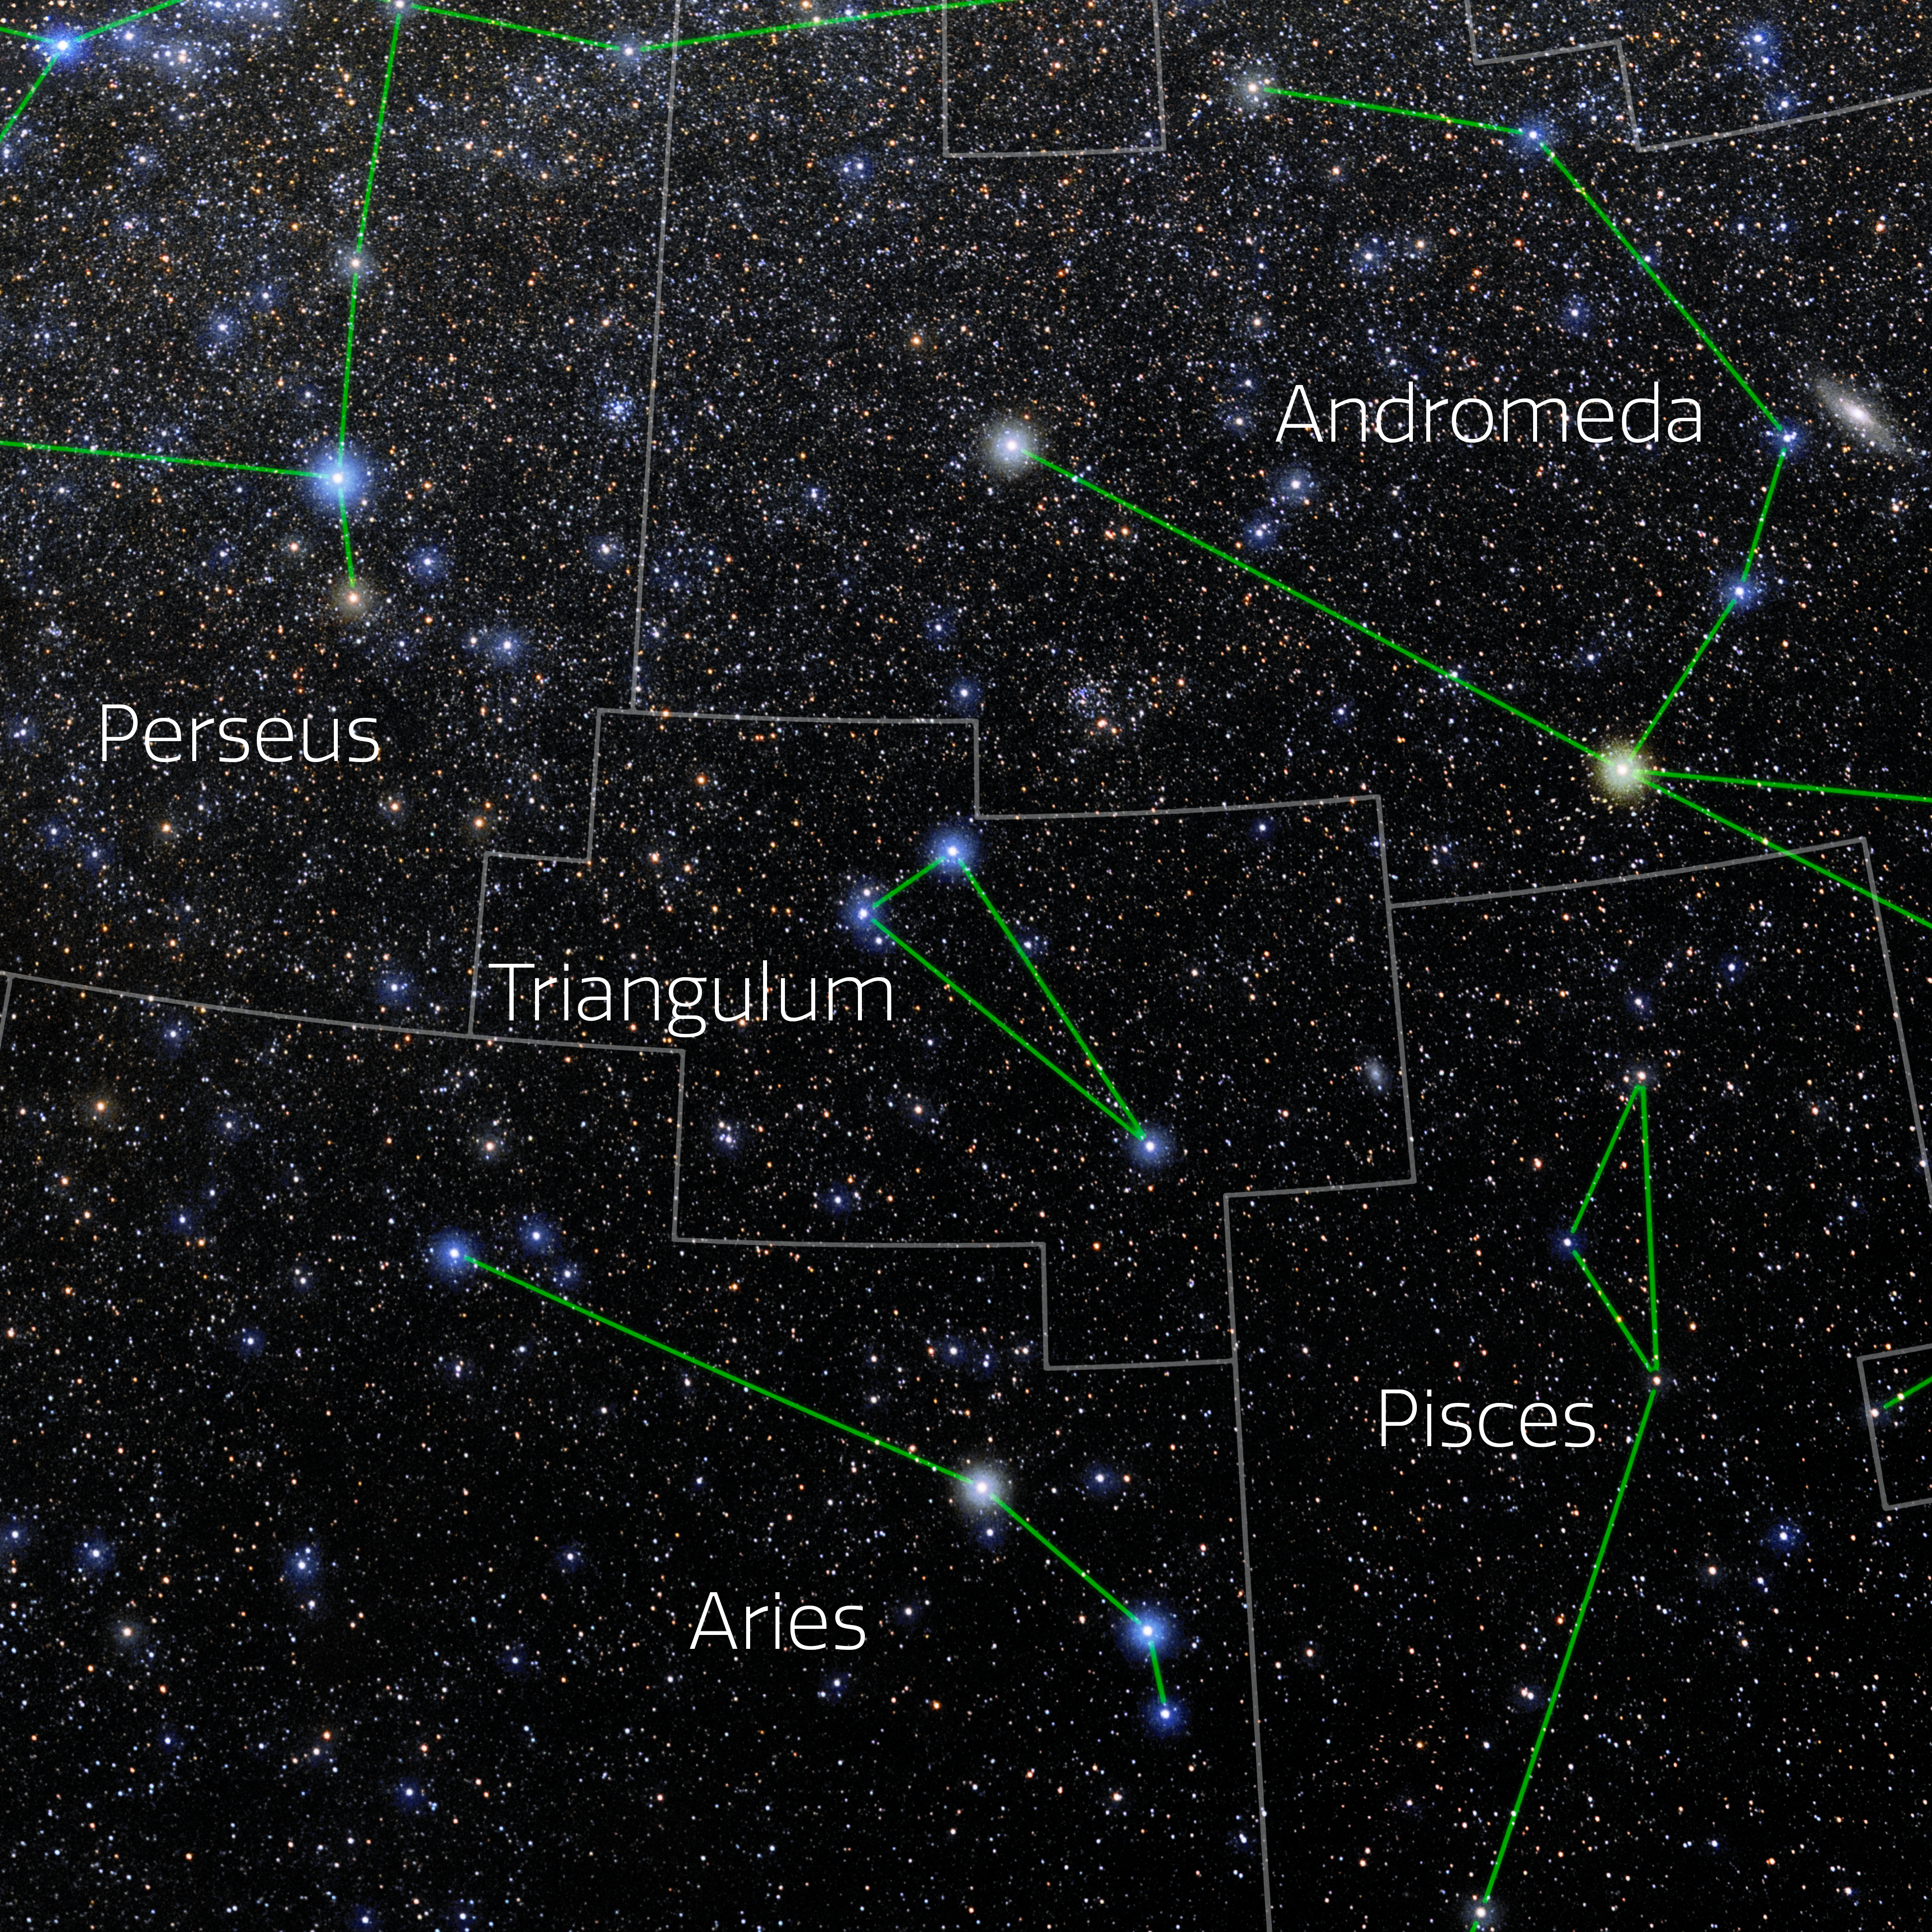

Triangulum (Annotated)

Photo of the constellation Triangulum with annotations from IAU and Sky & Telescope. Here is the non-annotated version.

Credit: E. Slawik/NOIRLab/NSF/AURA/M. Zamani